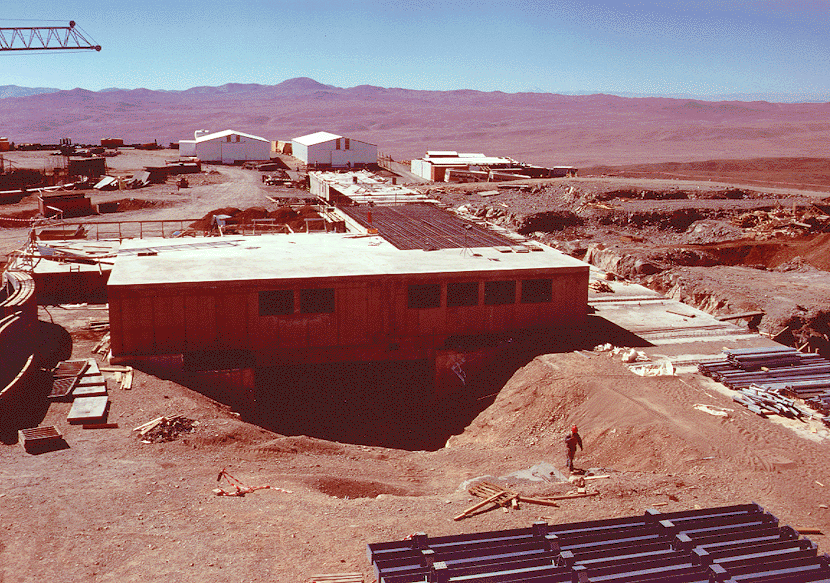

Early construction on VLT

The image shows the work at the centre of the Paranal platform. In the middle is the Interferometry Laboratory building and to the right, in the ground, is visible the long tunnel in which the light from the four Unit Telescopes will be directed towards this laboratory. While part of the laboratory building will remain above the ground, the entire tunnel system will later be covered with soil and rocks.

Credit: ESO